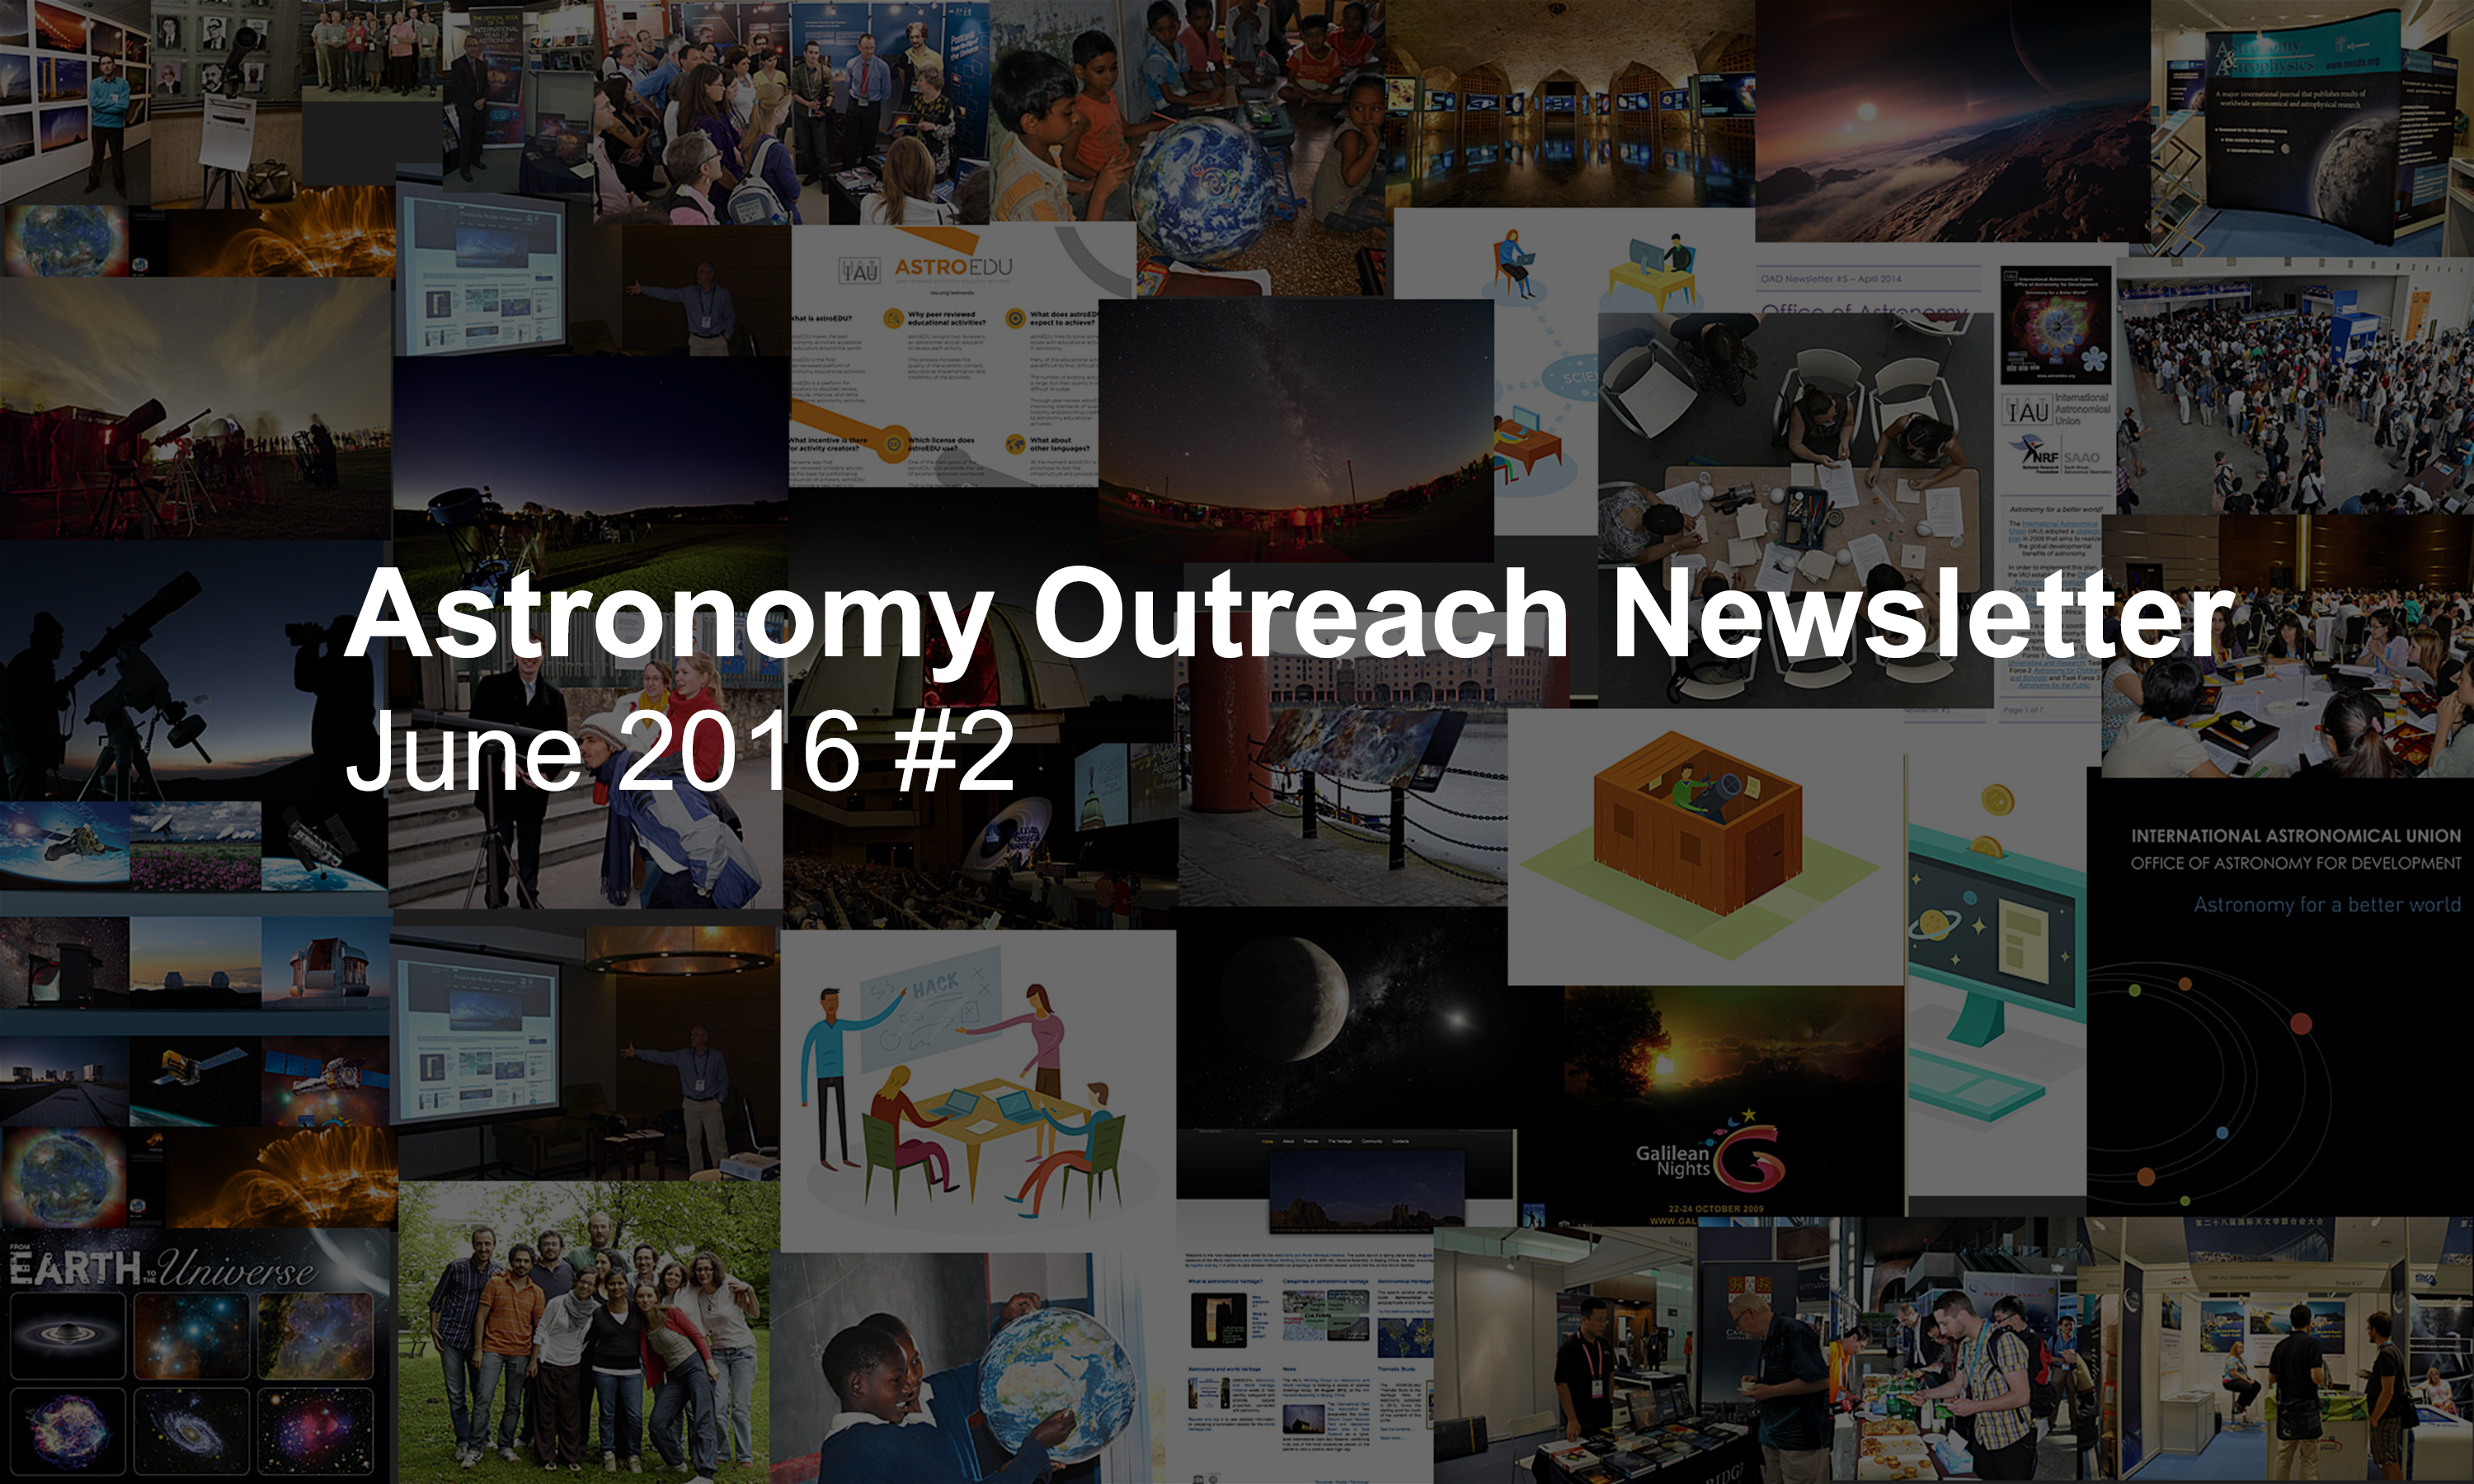

IAU Astronomy Outreach Newsletter #11 2016 (June 2016 #2)

IAU Astronomy Outreach Newsletter #11 2016 (June 2016 #2)

Credit: IAU